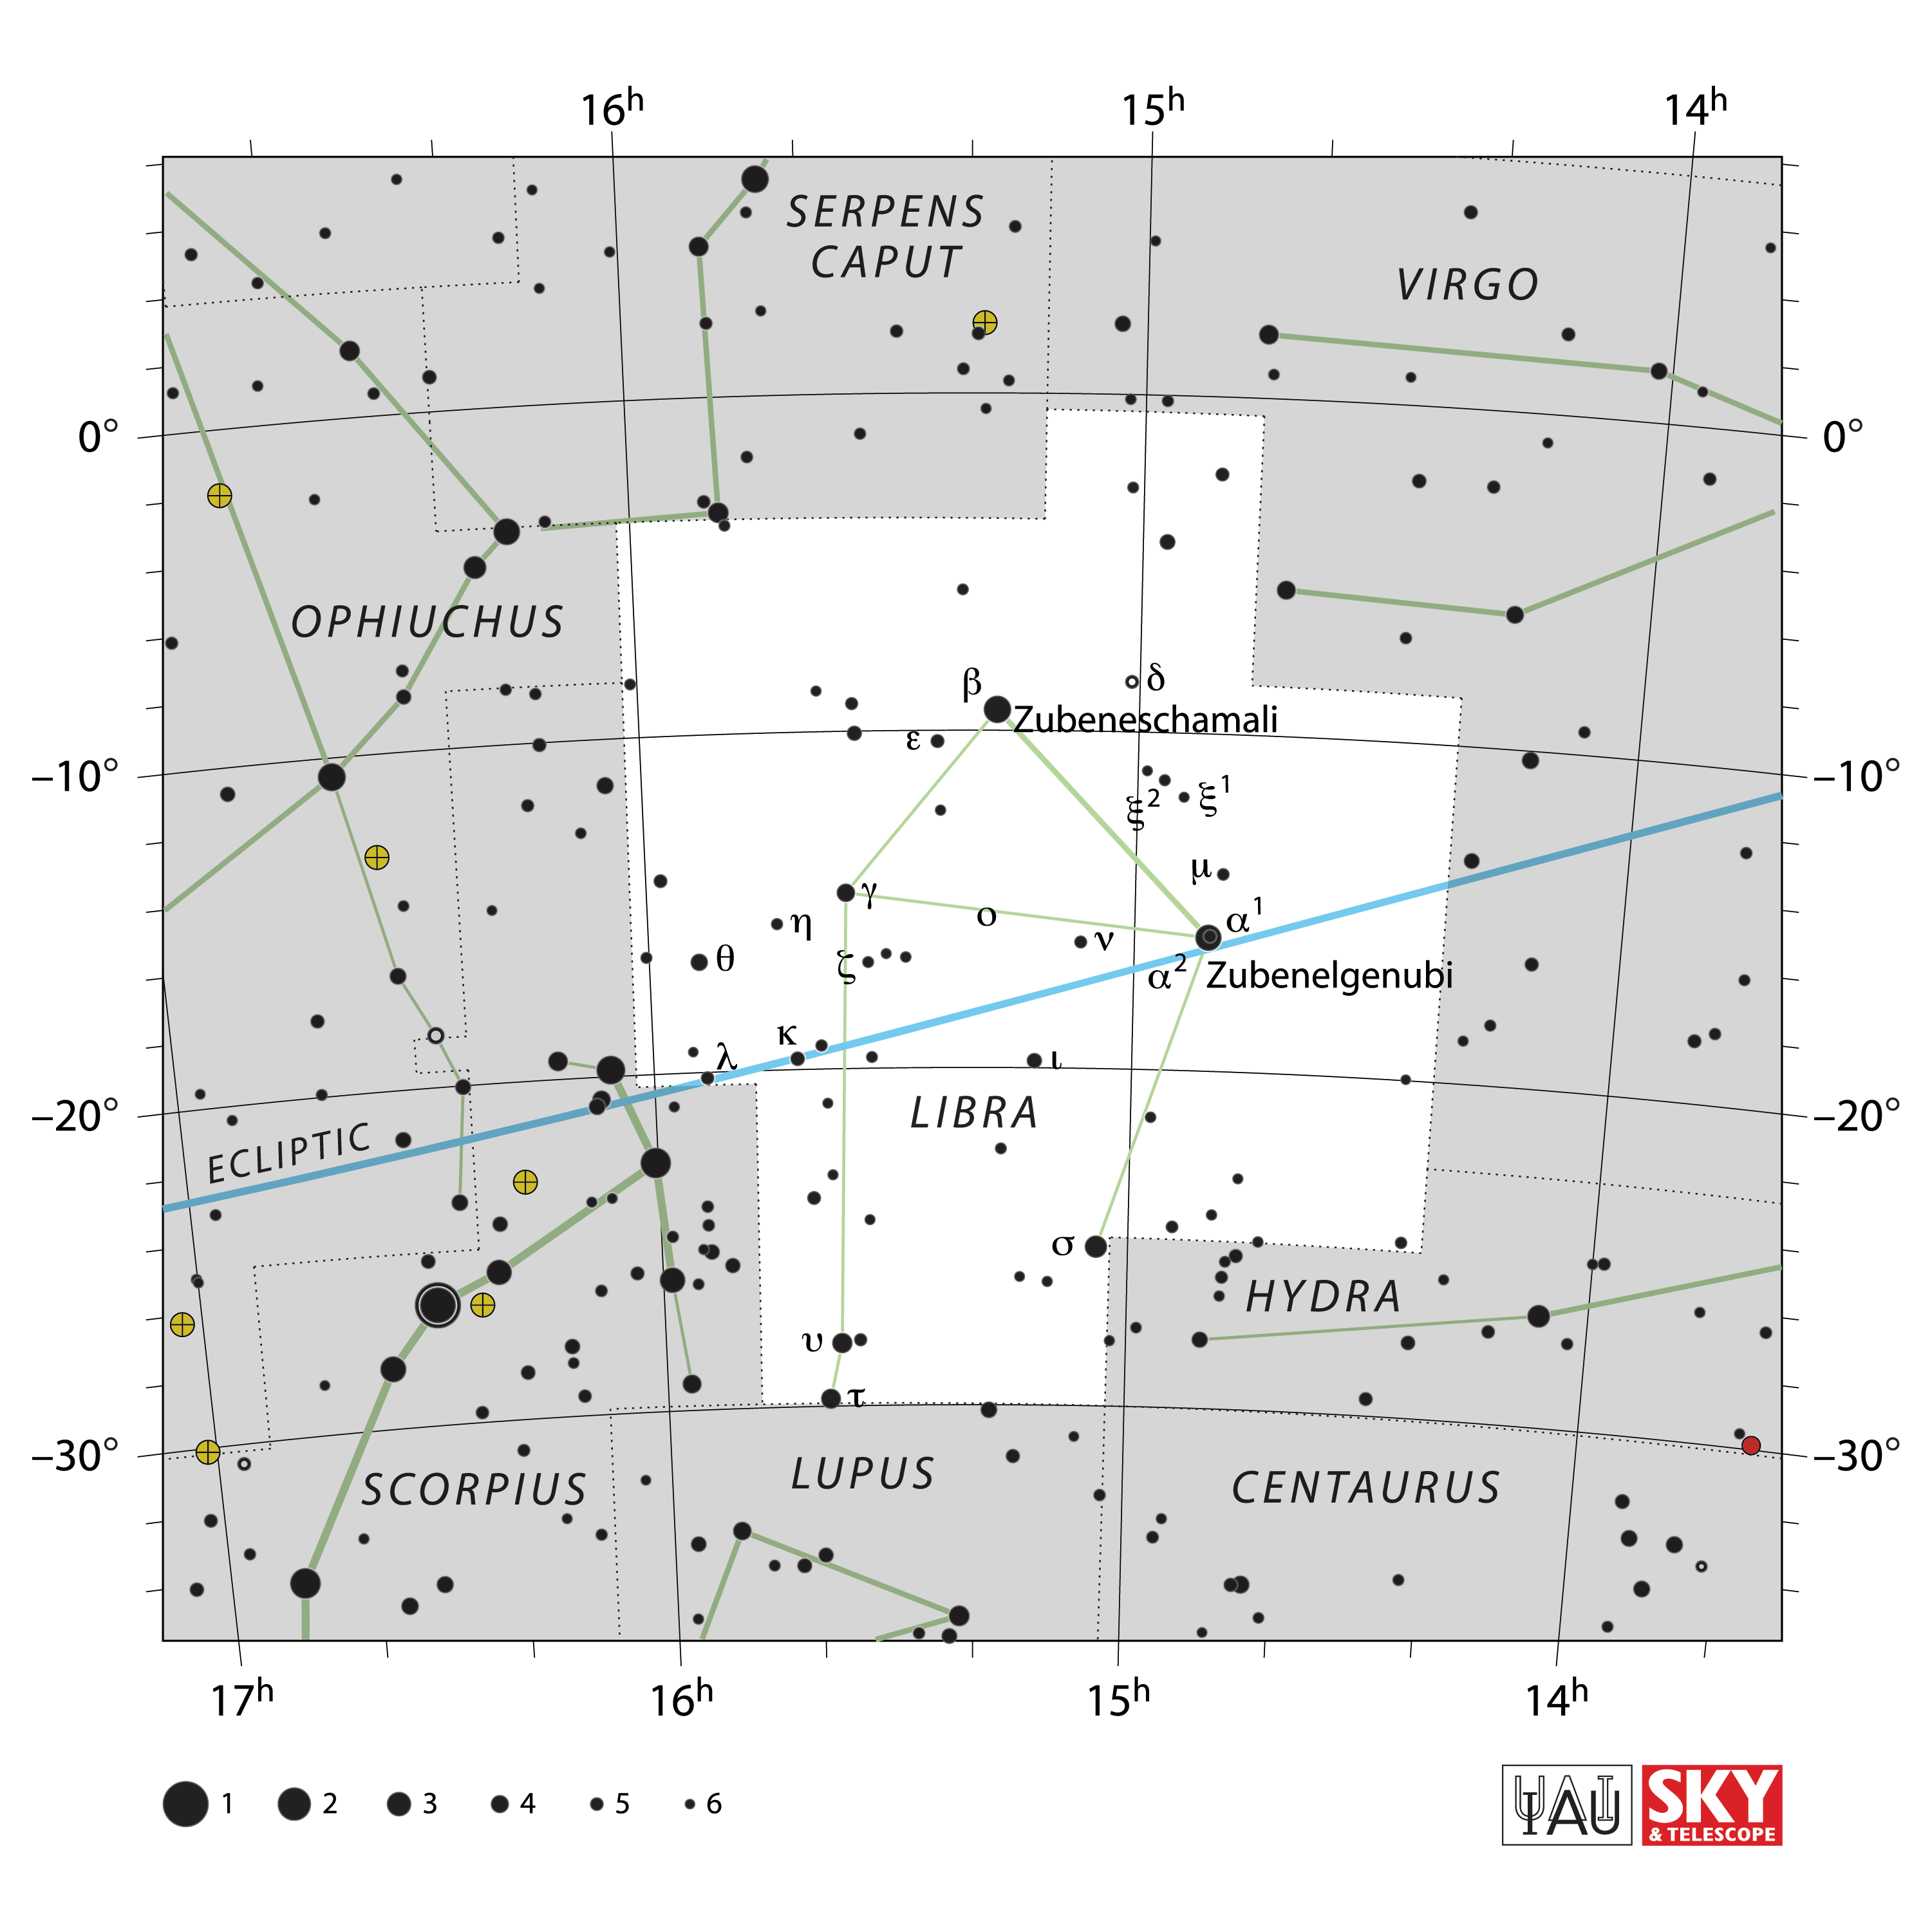

Libra

Credit: IAU and Sky & Telescope